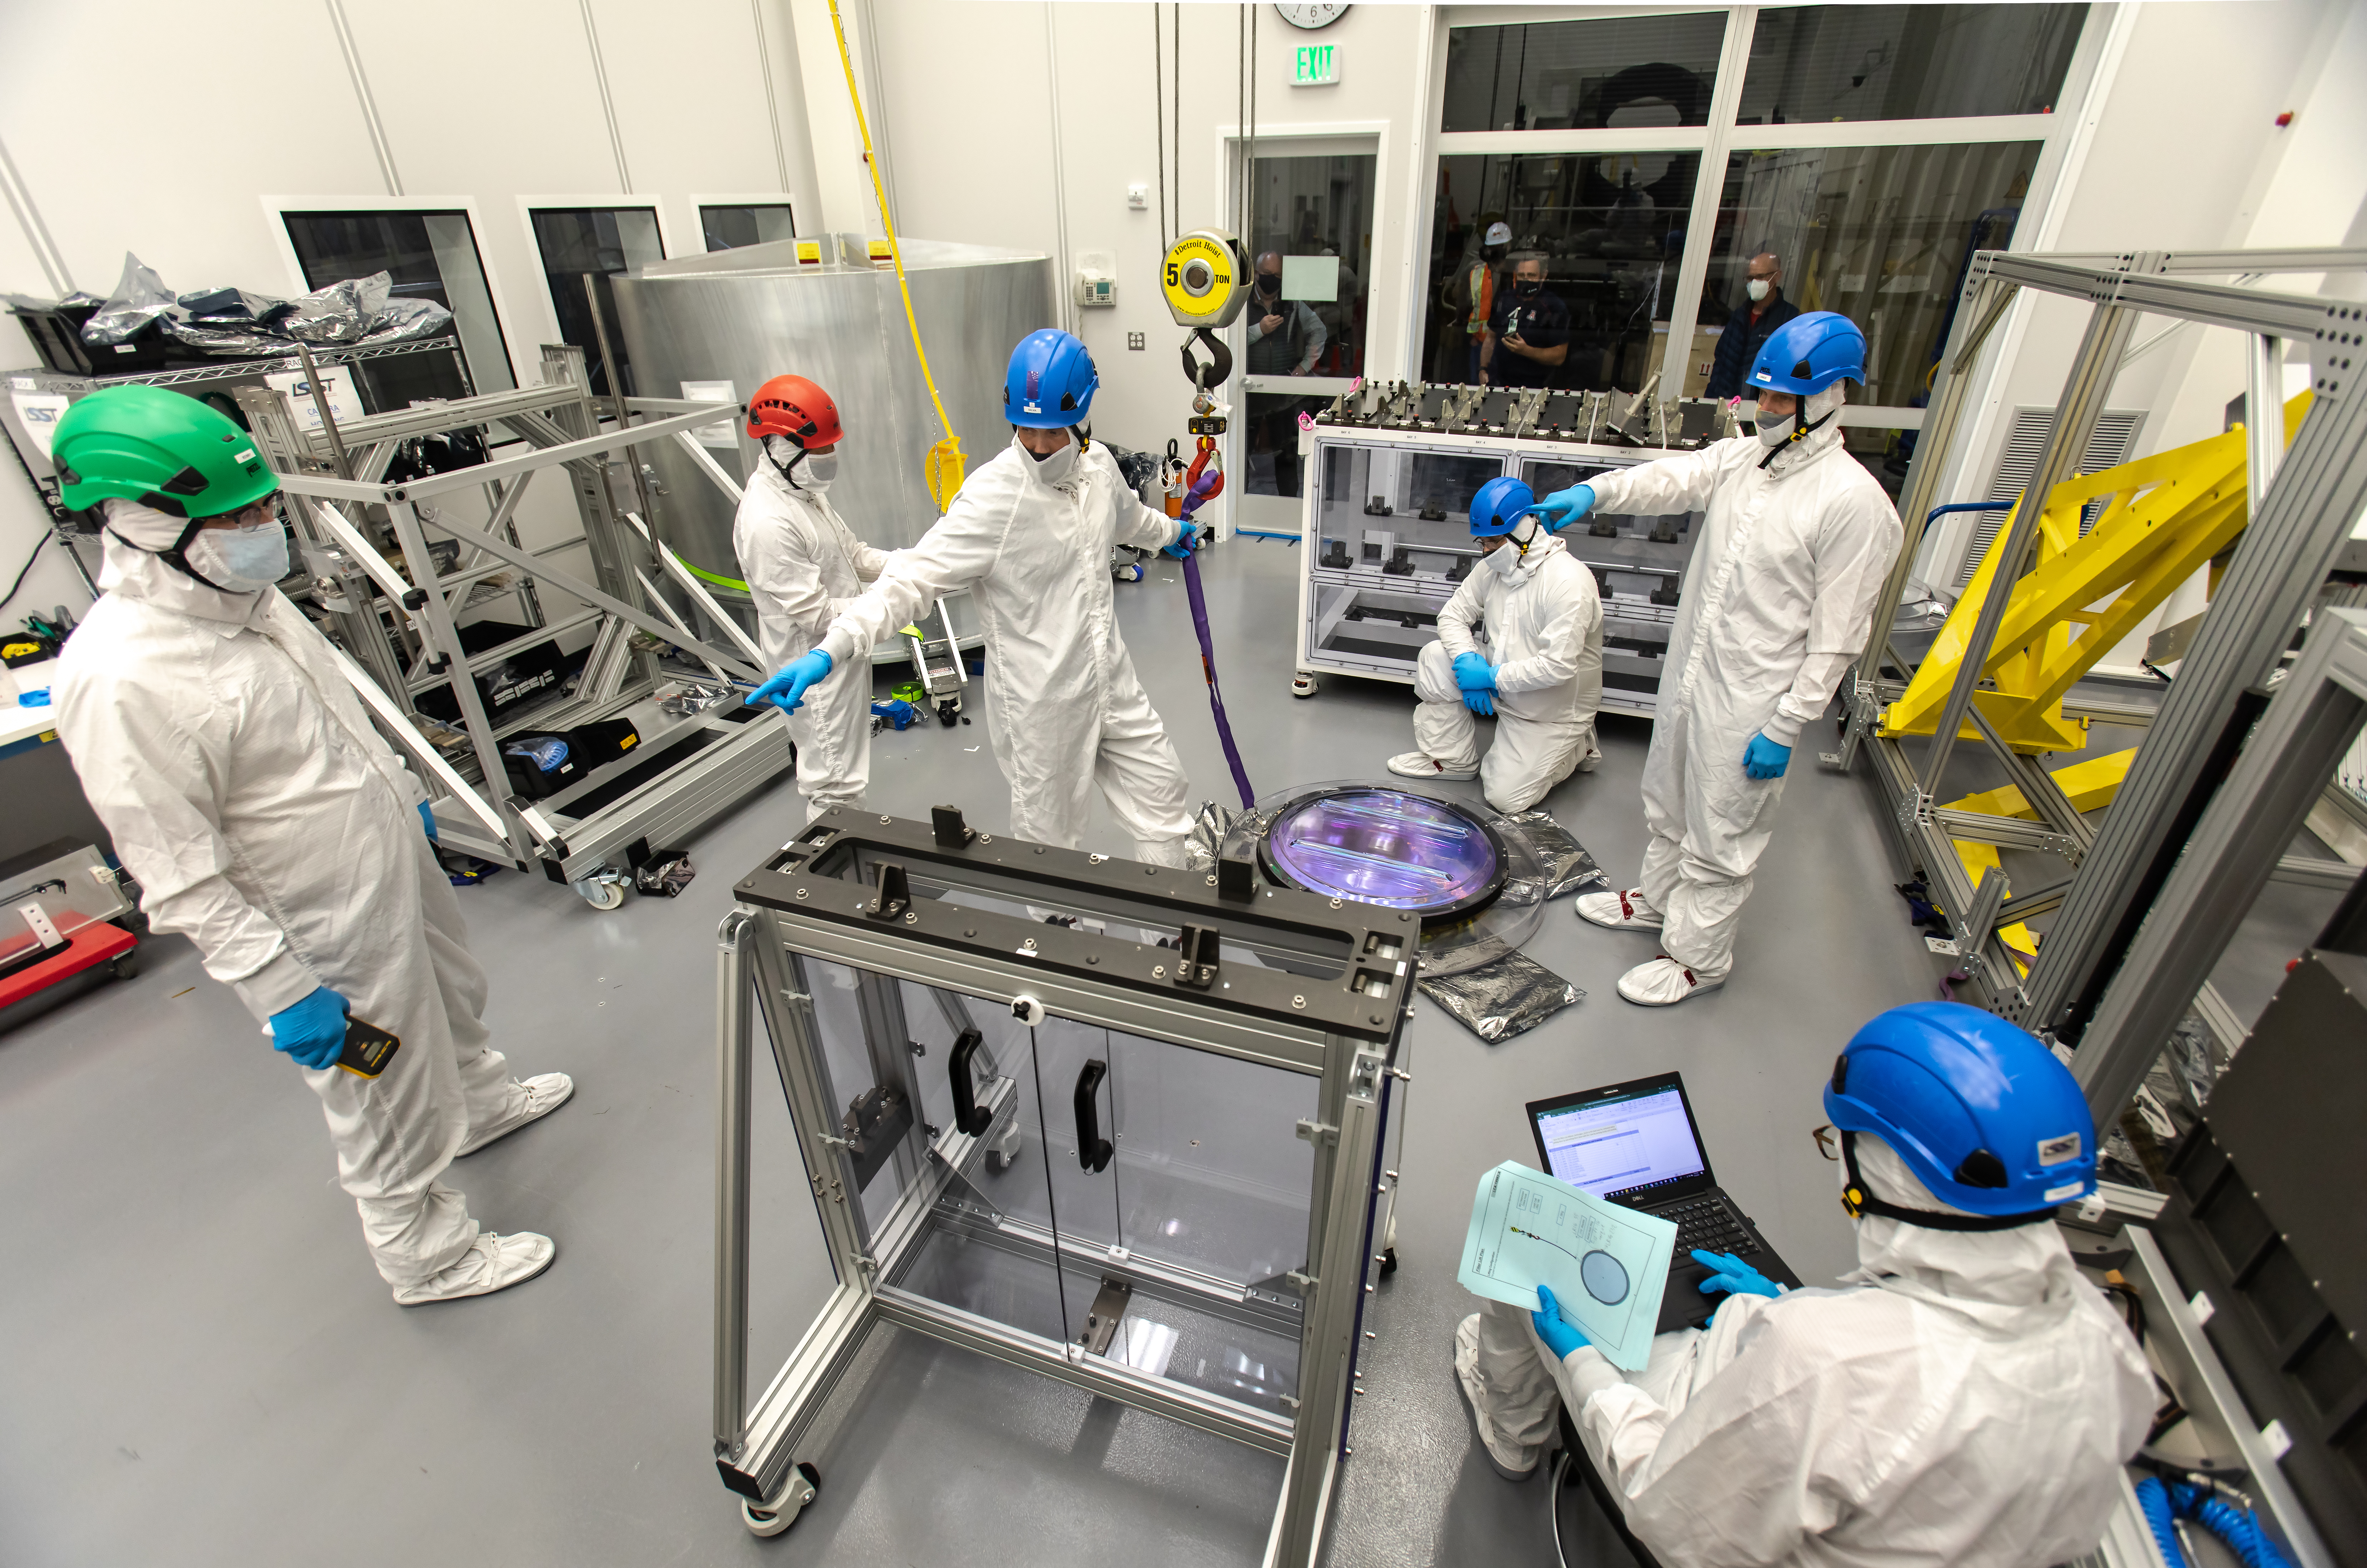

LSST R-Band Optical Filter

SLAC's LSST team carefully unpack, examine, test and store the r-band filter, the first of six optic filters that will be part of the completed LSST Camera.

Credit: Jacqueline Ramseyer Orrell/SLAC National Accelerator Laboratory